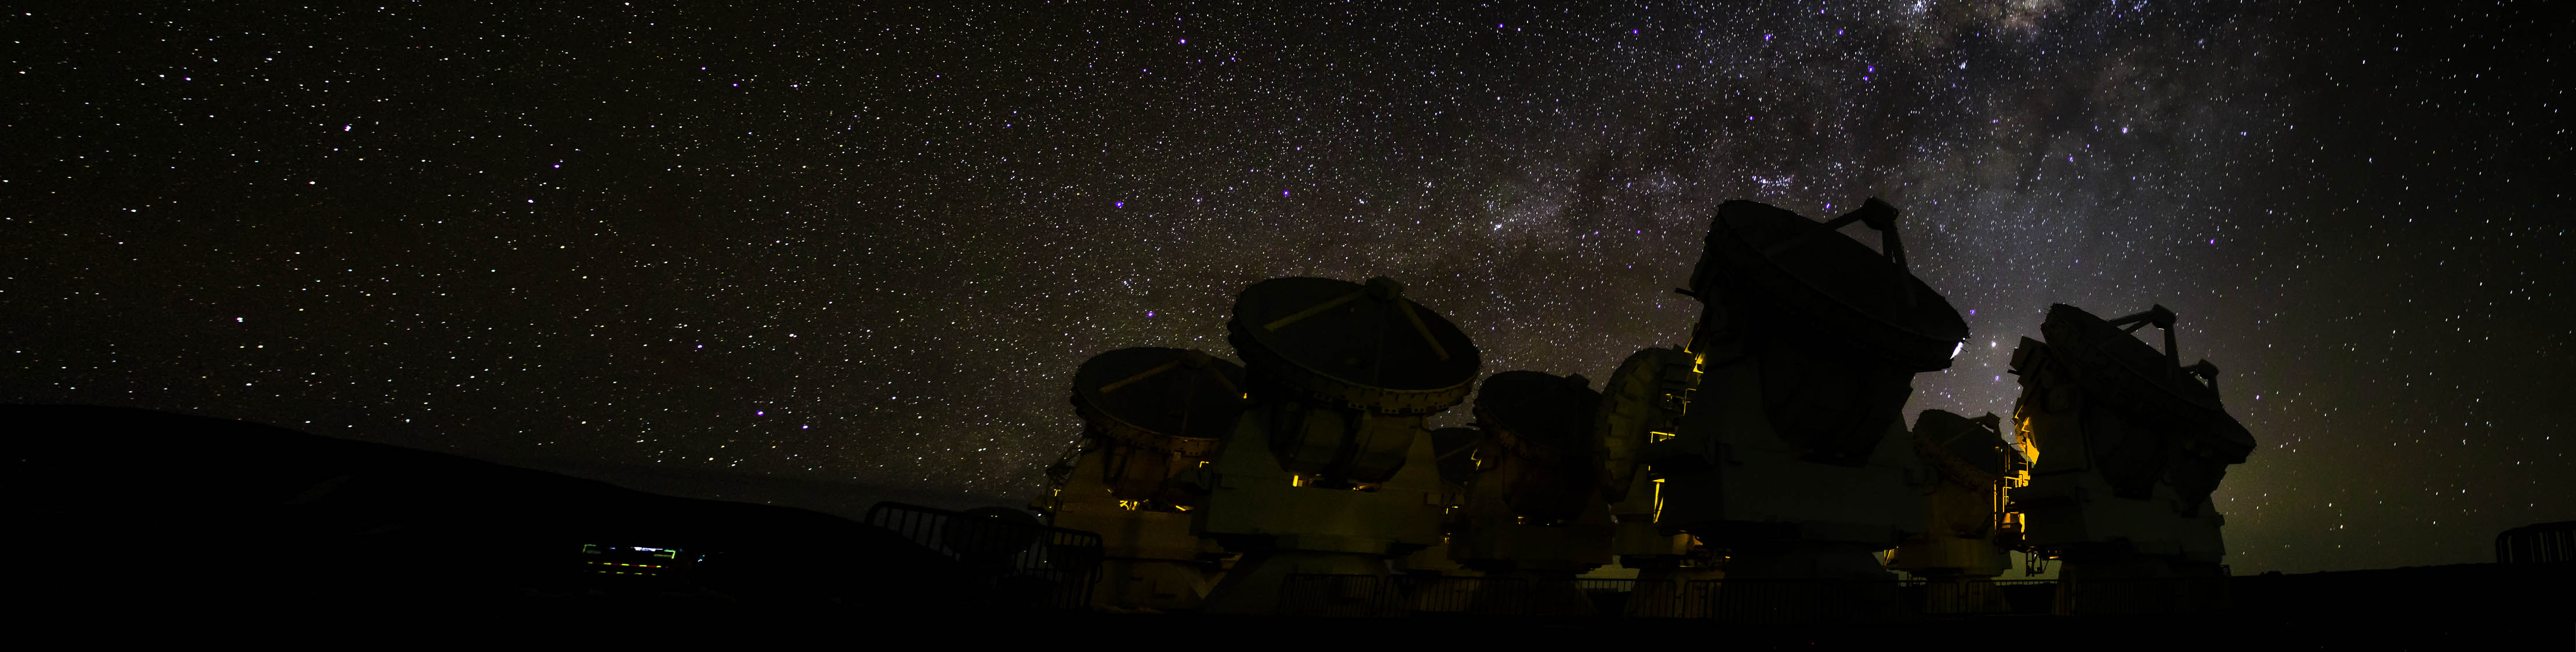

Antennas of the Morita Array (ACA) under the Milky Way.

Antennas of the Morita Array (ACA) under the Milky Way. Juan Carlos Rojas (ESO/NAOJ/NRAO)

Credit: ALMA (ESO/NAOJ/NRAO)